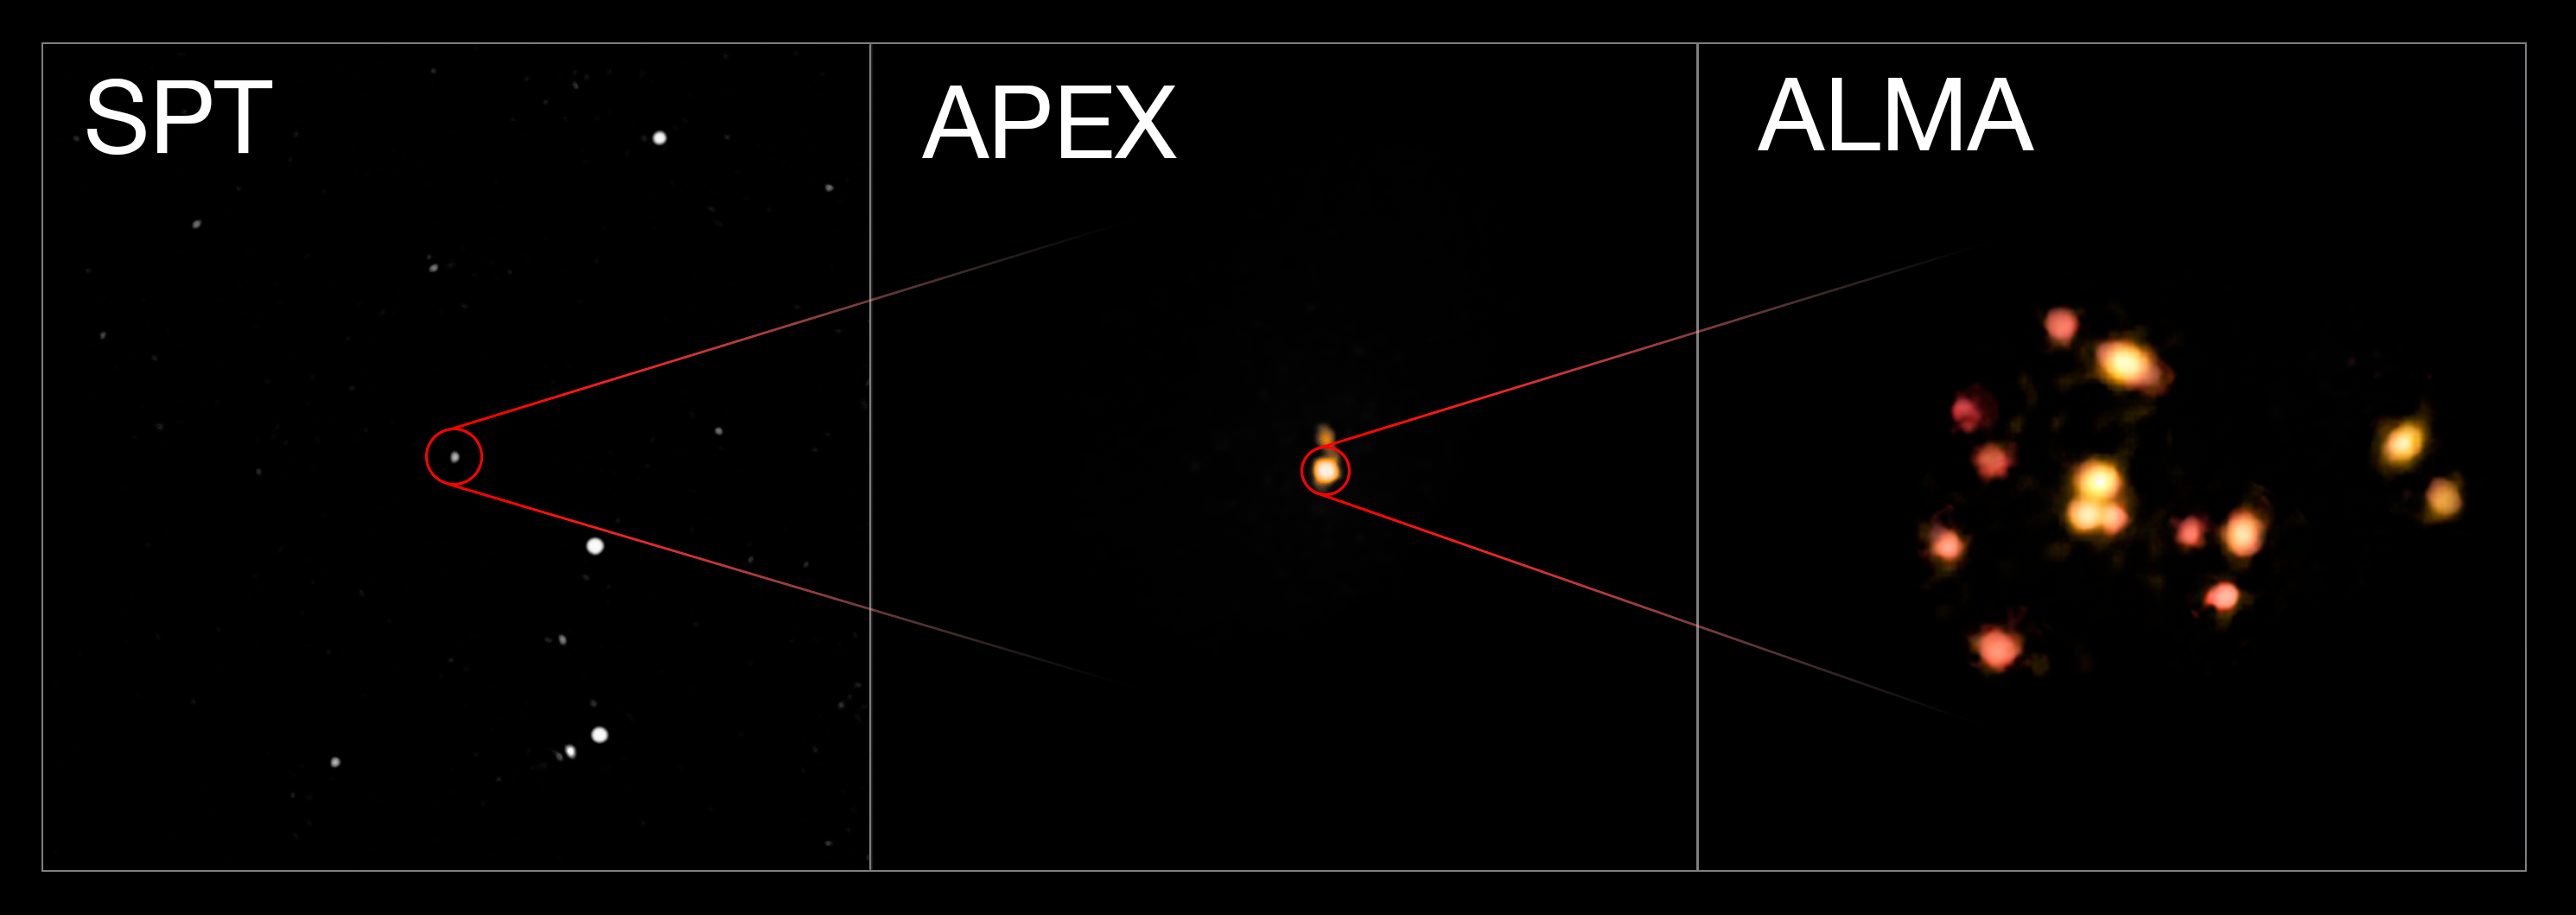

Images of a galaxy protocluster from SPT, APEX and ALMA

This montage shows three views of the distant group of interacting and merging galaxies called SPT2349-56. The left image is a wide view from the South Pole Telescope that reveals just a bright spot. The central view is from Atacama Pathfinder Experiment (APEX) that reveals more details. The right picture is from the Atacama Large Millimeter/submillimeter Array (ALMA) and reveals that the object is actually a group of 14 merging galaxies in the process of forming a galaxy cluster.

Credit: ESO/ALMA (ESO/NAOJ/NRAO)/Miller et al.